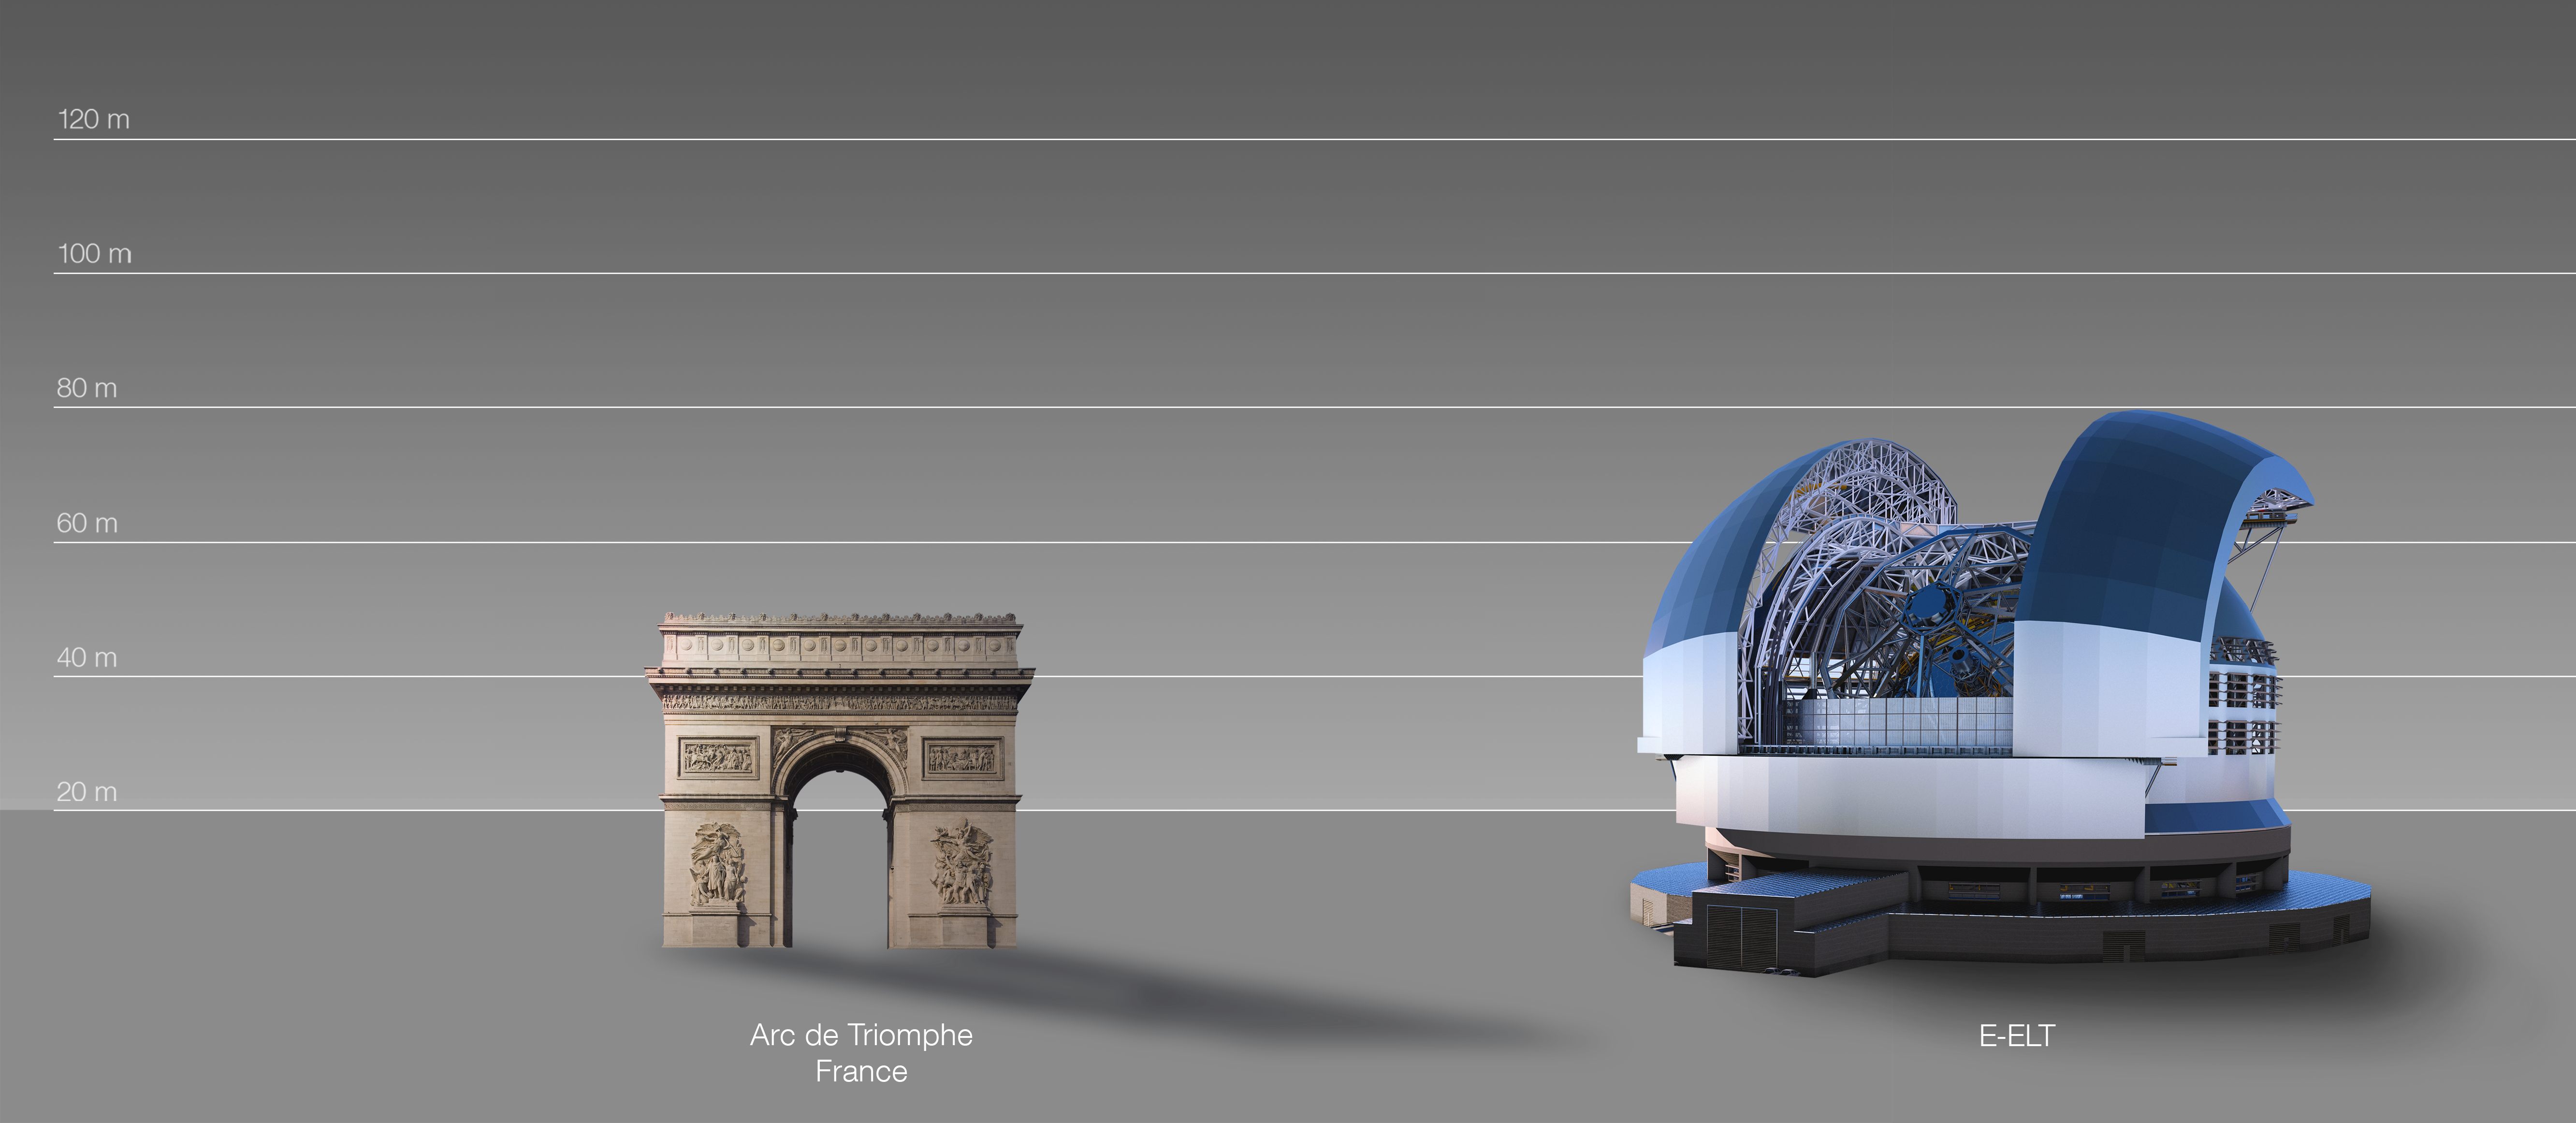

The ELT compared to the Arc de Triomphe in Paris, France

This artist's impression compares the ELT to the Arc de Triomphe in Paris, France.

The design for the ELT shown here was published in 2016. (eso1617)

Credit: ESO